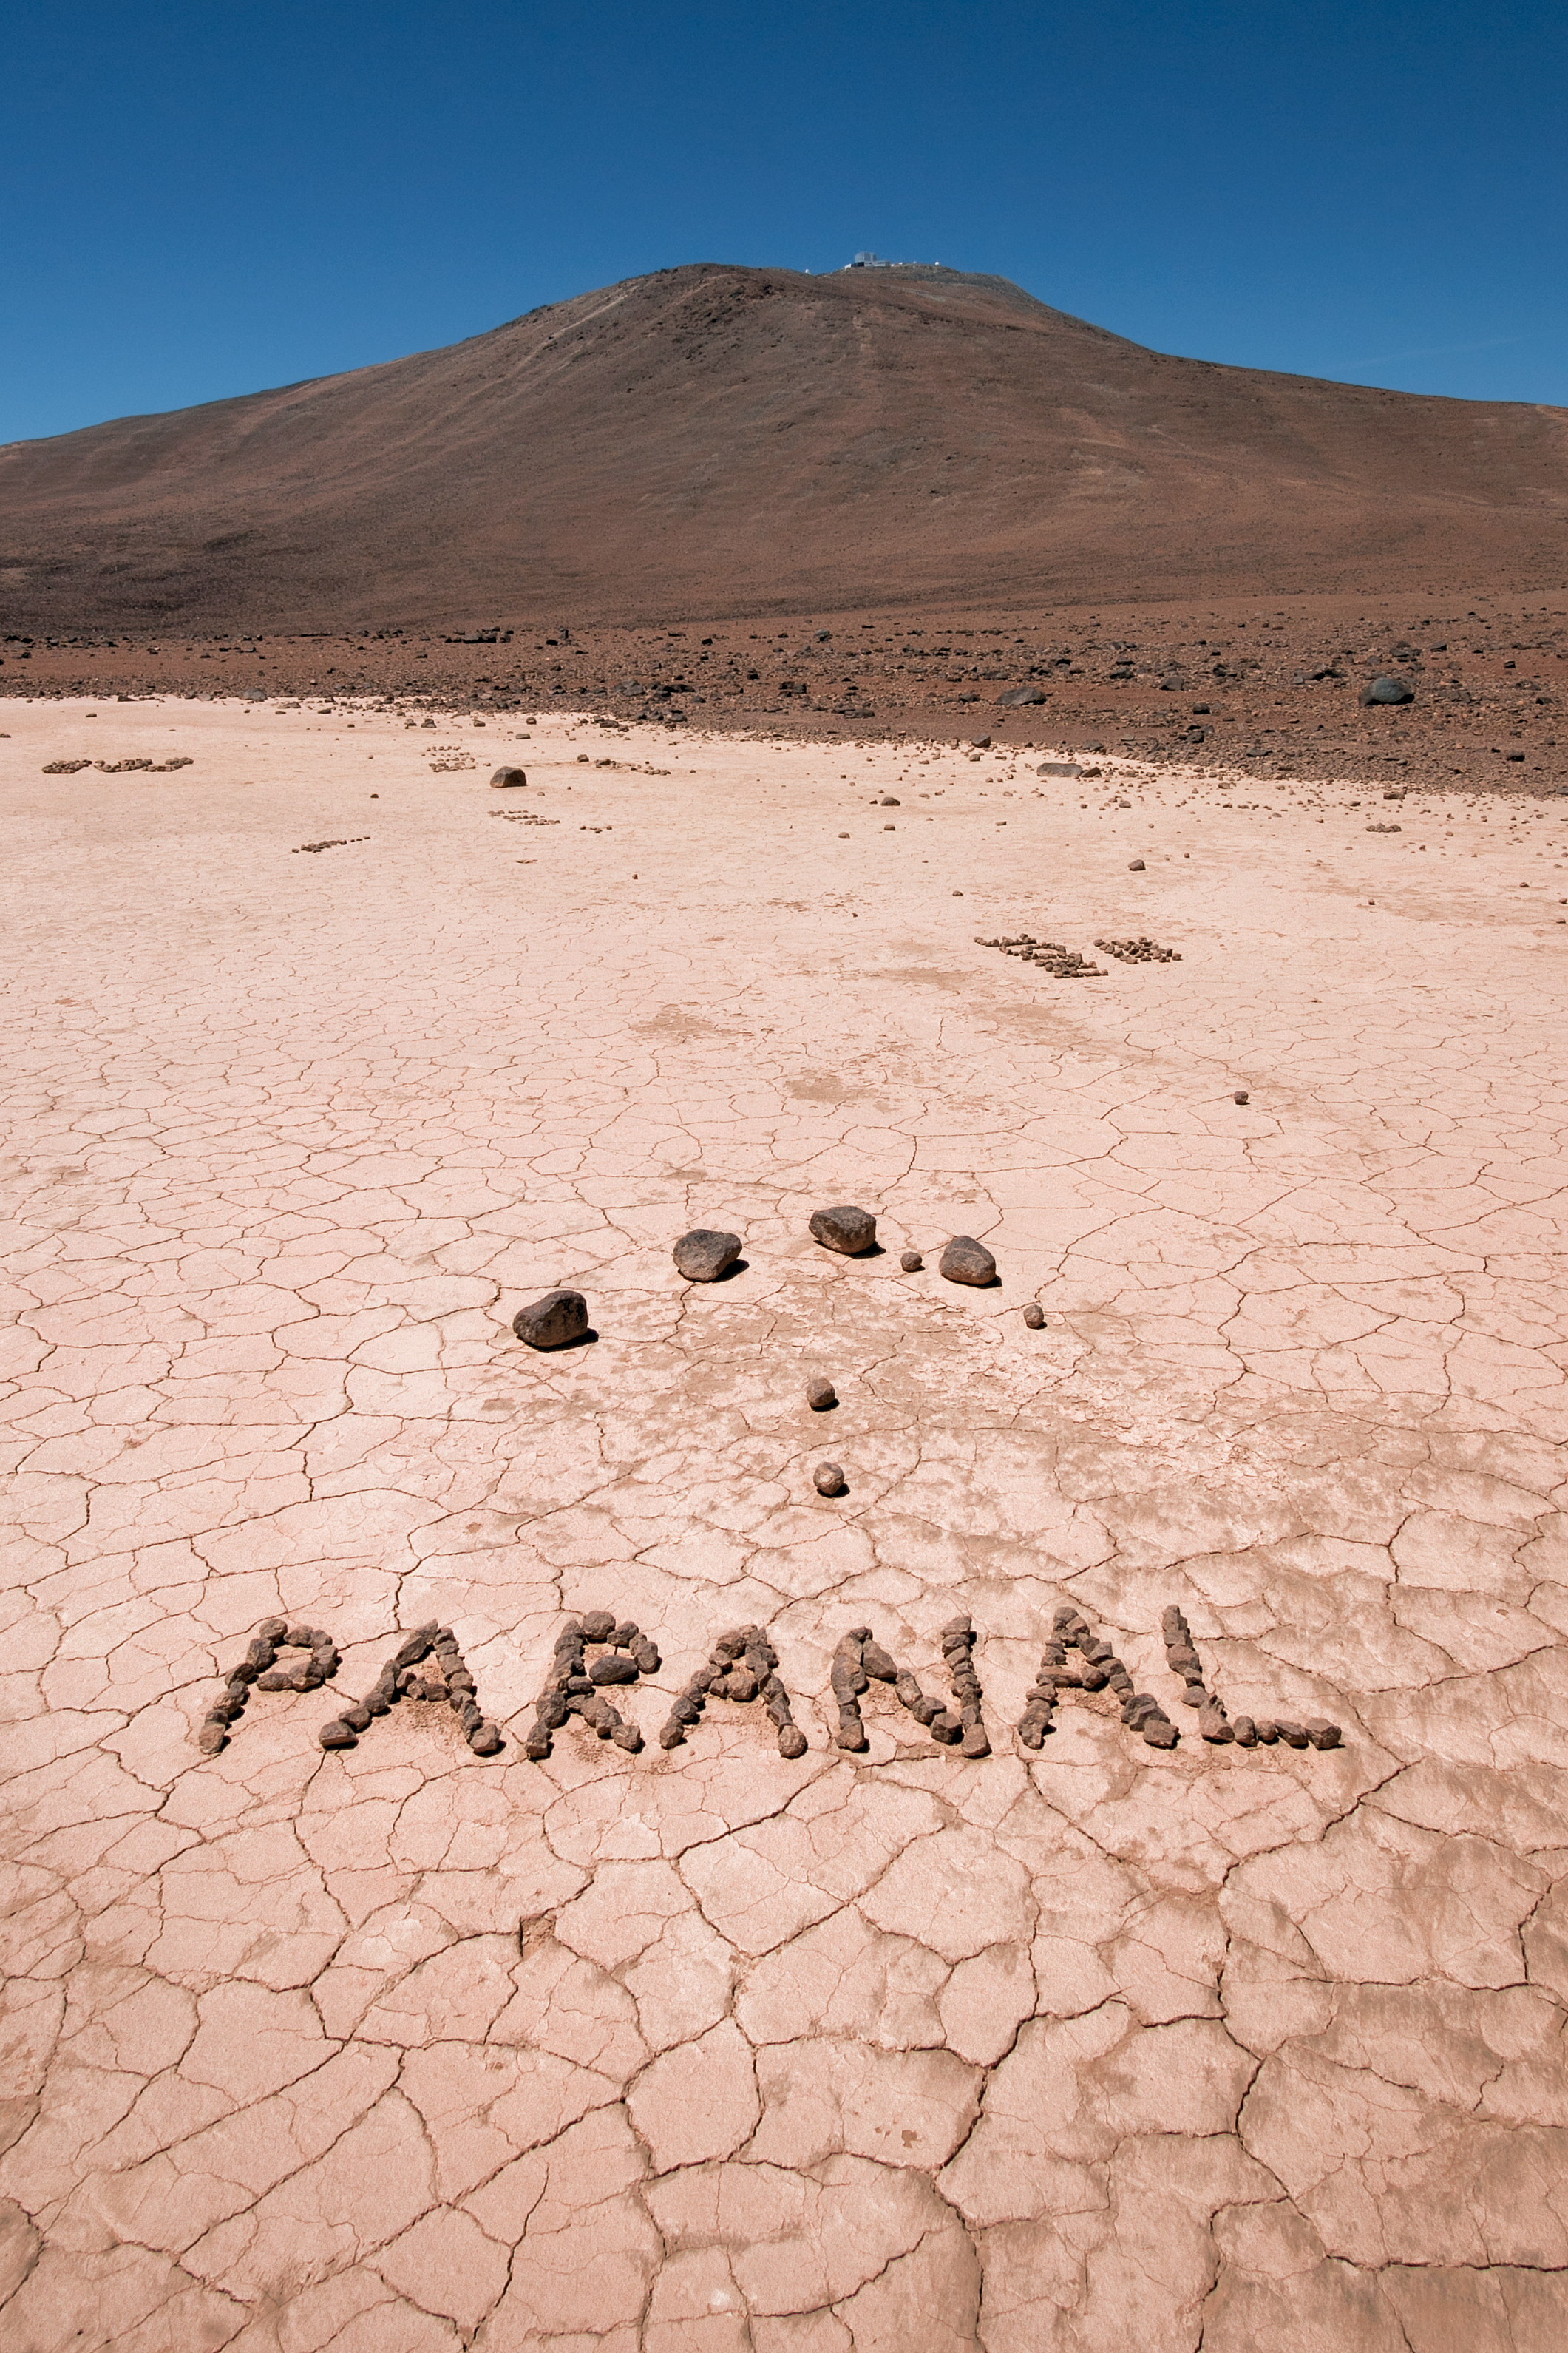

Paranal in pebbles

A cracked mud puddle near the ESO Very Large Telescope (VLT) at the Paranal site in Chile. Such "puddles" are common — the area is so dry and arid that any rain fall is short-lived, drying so quickly that the mud splits and crumbles, leaving this characteristic patchwork effect. Some playful astronomer or technician left a helpful sign in the mud for the photographer (ESO Photo Ambassador, Heiko Sommer) to capture — including a scant arrow pointing towards the barely visible VLT itself, at the crest of the hill.

Credit: H. Sommer/ESO